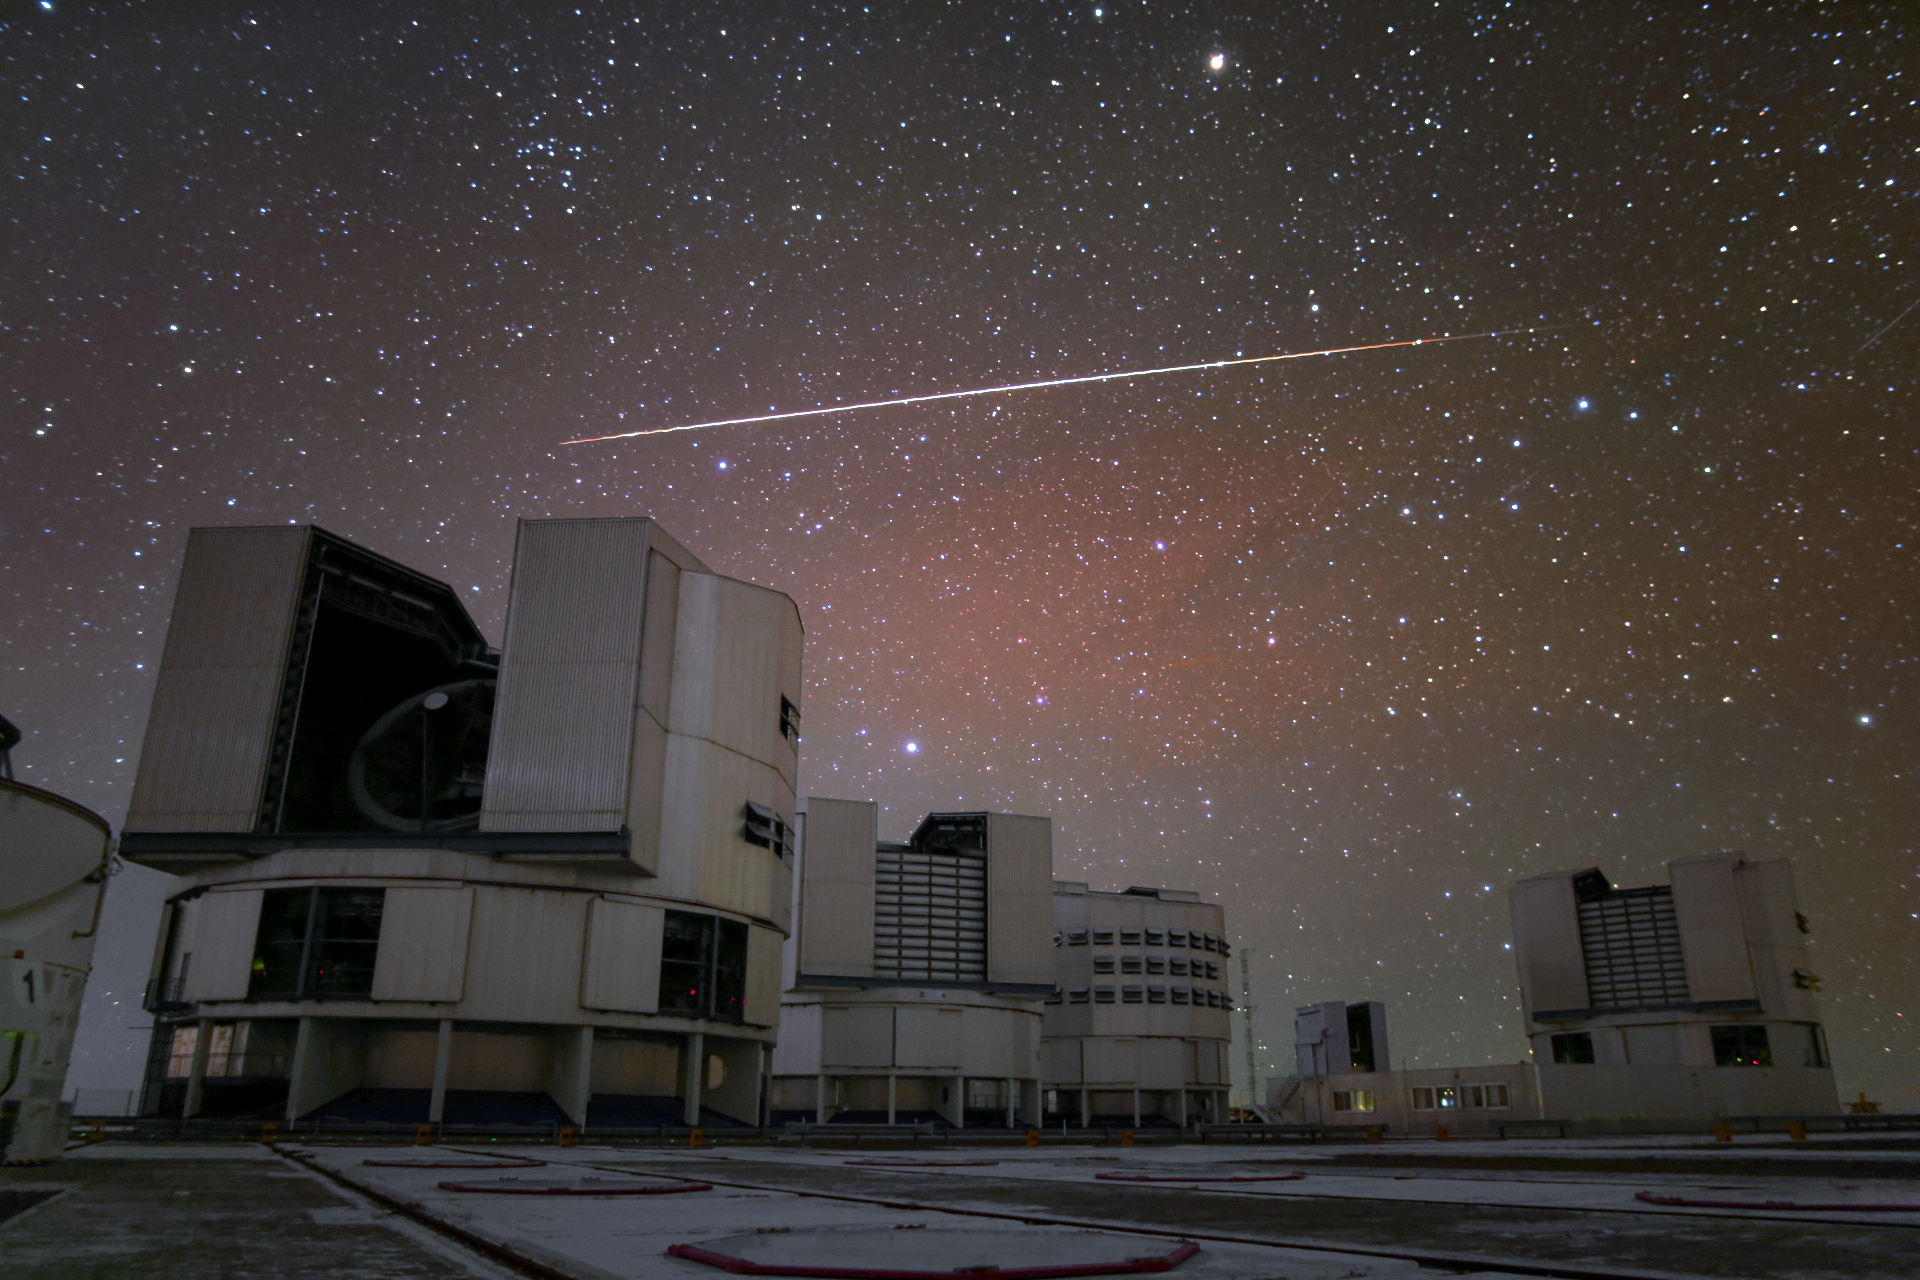

Flare at Paranal

A bright artificial satellite flare is visible above the Unit Telescopes of the VLT.

Credit: R. Wesson/ESO